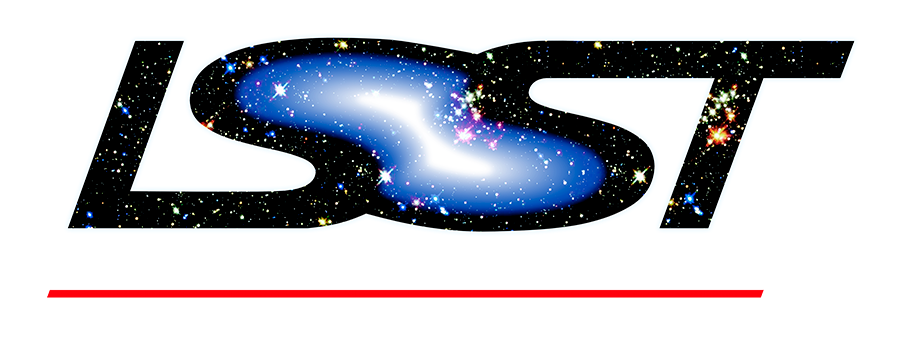

rubin-rubin-web-black

Logo For use on Dark Backgrounds Web Quality - Transparent background 208kb (900 x 338px)

Credit: Vera C. Rubin Observatory/ NOIRLab/NSF/AURA